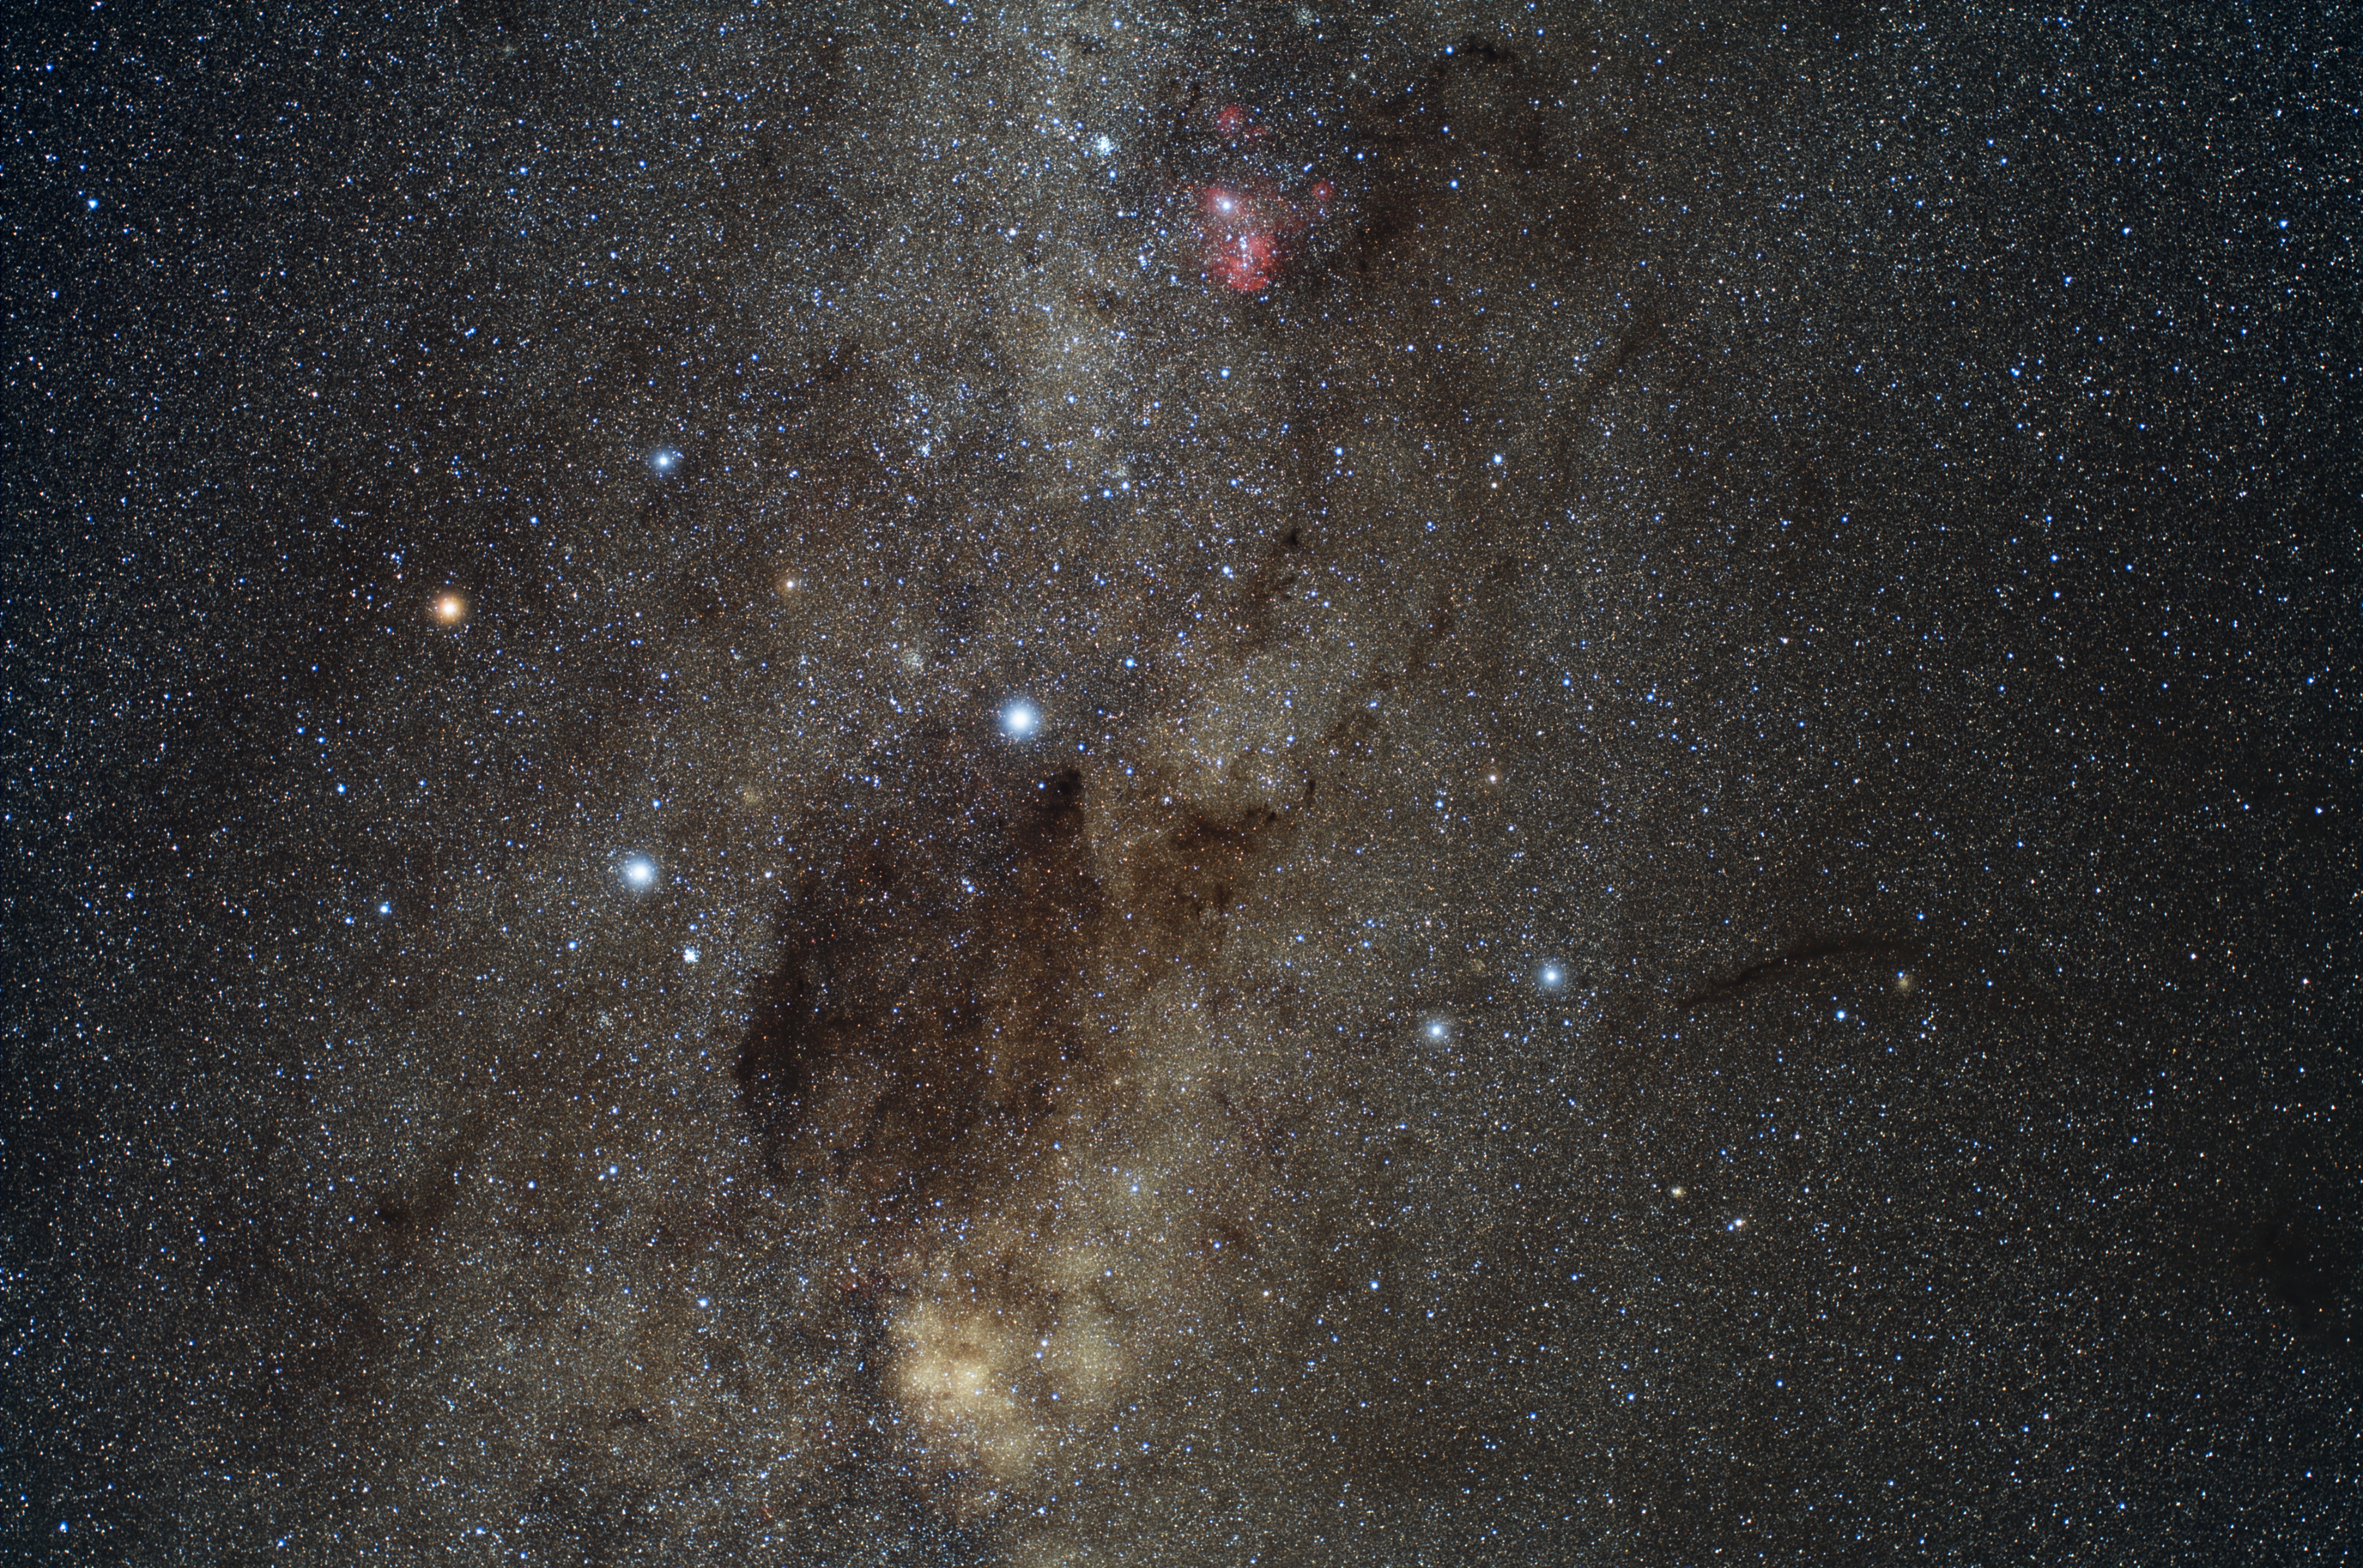

The Southern Cross

Shining in the southern sky, the four bright stars portrayed in the left part of this image represent a useful orientation mark which helps identifying the South Celestial Pole. Because of the rather distinctive asterism they form, these stars have been officially classified as the Crux constellation, or the Southern Cross.

The vast dark cloud, visible in the lower part of the image, is usually referred to as the Coalsack Nebula; it also has a preeminent role in the Australian Aboriginal culture, representing the head of an emu in the traditional constellation of the "Emu in the Sky".

The ruddy object glowing in the upper part of the image owes its colour to the blaze of hydrogen gas. Catalogued as IC 2948, this emission nebula hosts a sparkling cluster of young stars.

Credit: ESO/Y. Beletsky